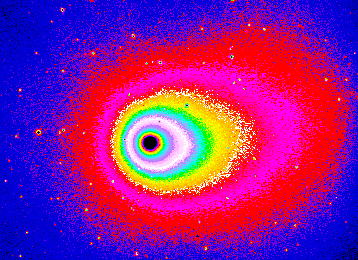

The innermost coma of comet Hyakutake

The image is a false-colour image reproduction from a short-exposure CCD frame, obtained with the Danish 1.54-metre telescope and the DFOSC instrument with a 2052 x 2052 pix Loral/Lesser CCD. They show the innermost coma of Comet Hyakutake and the pronounced asymmetry of the dust distribution around the nucleus. This photo displays an area of approx. 9.2 x 6.7 arcmin. The typical elongation in the anti-solar direction (at p.a. = 290 deg, i.e. West-North-West) is very pronounced. The asymmetry in the upper-right quadrant (North-West) is also obvious. When moving outwards from the nucleus (located within the black area), the isophotes (curves of equal brightness; particularly well shown by the contrasting colours on these photos) turn anti-clockwise over an angle of about 20 degrees. This effect is caused by the repulsive action on the dust grains by the solar photons.

Credit: ESO